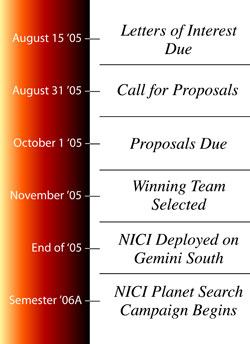

Gemini Prepares for Planet Searching with NICI

Credit: Observatorio Internacional Géminis / NOIRLab / NSF / AURA